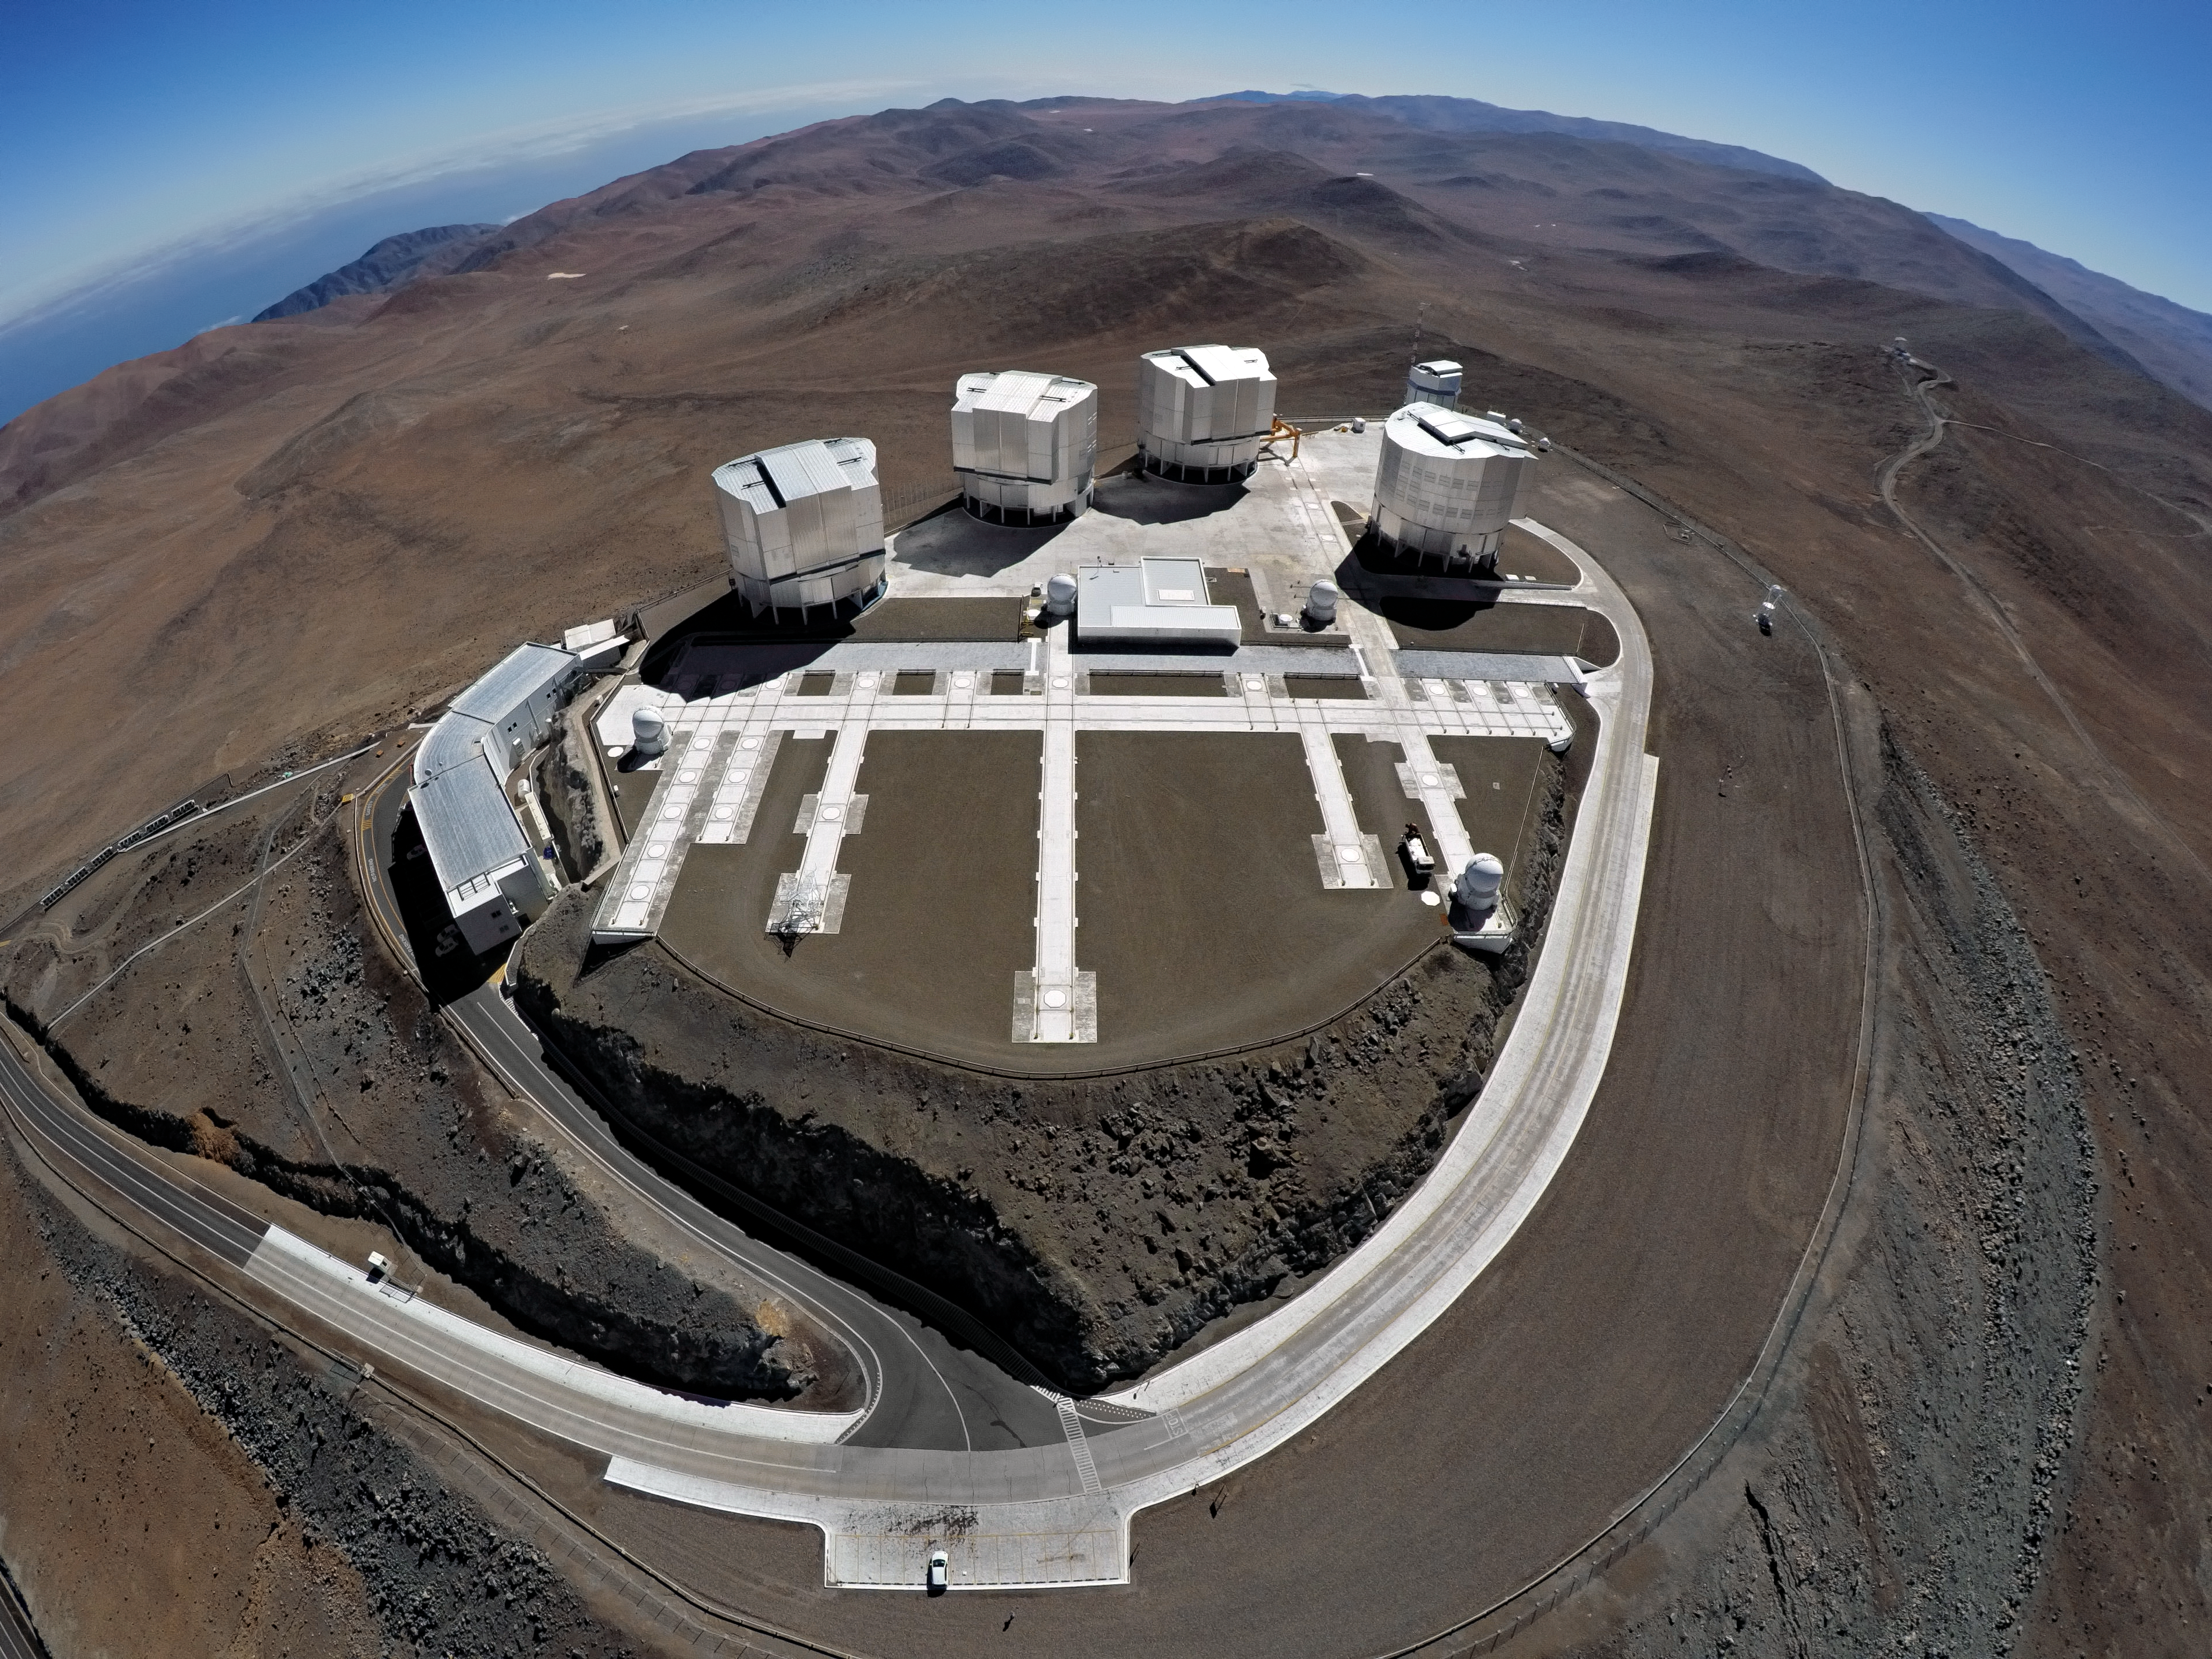

VLT at Paranal

ESO-operated Very Large Telescope (VLT) is based at the Cerro Paranal site in the Atacama Desert of northern Chile. It is the world's most advanced optical instrument, consisting of four Unit Telescopes with main mirrors of 8.2 metres diameter each, and four smaller Auxiliary Telescopes. The typically clear sky will be perfect for viewing later.

Credit: G. Hüdepohl (atacamaphoto.com)/ESO